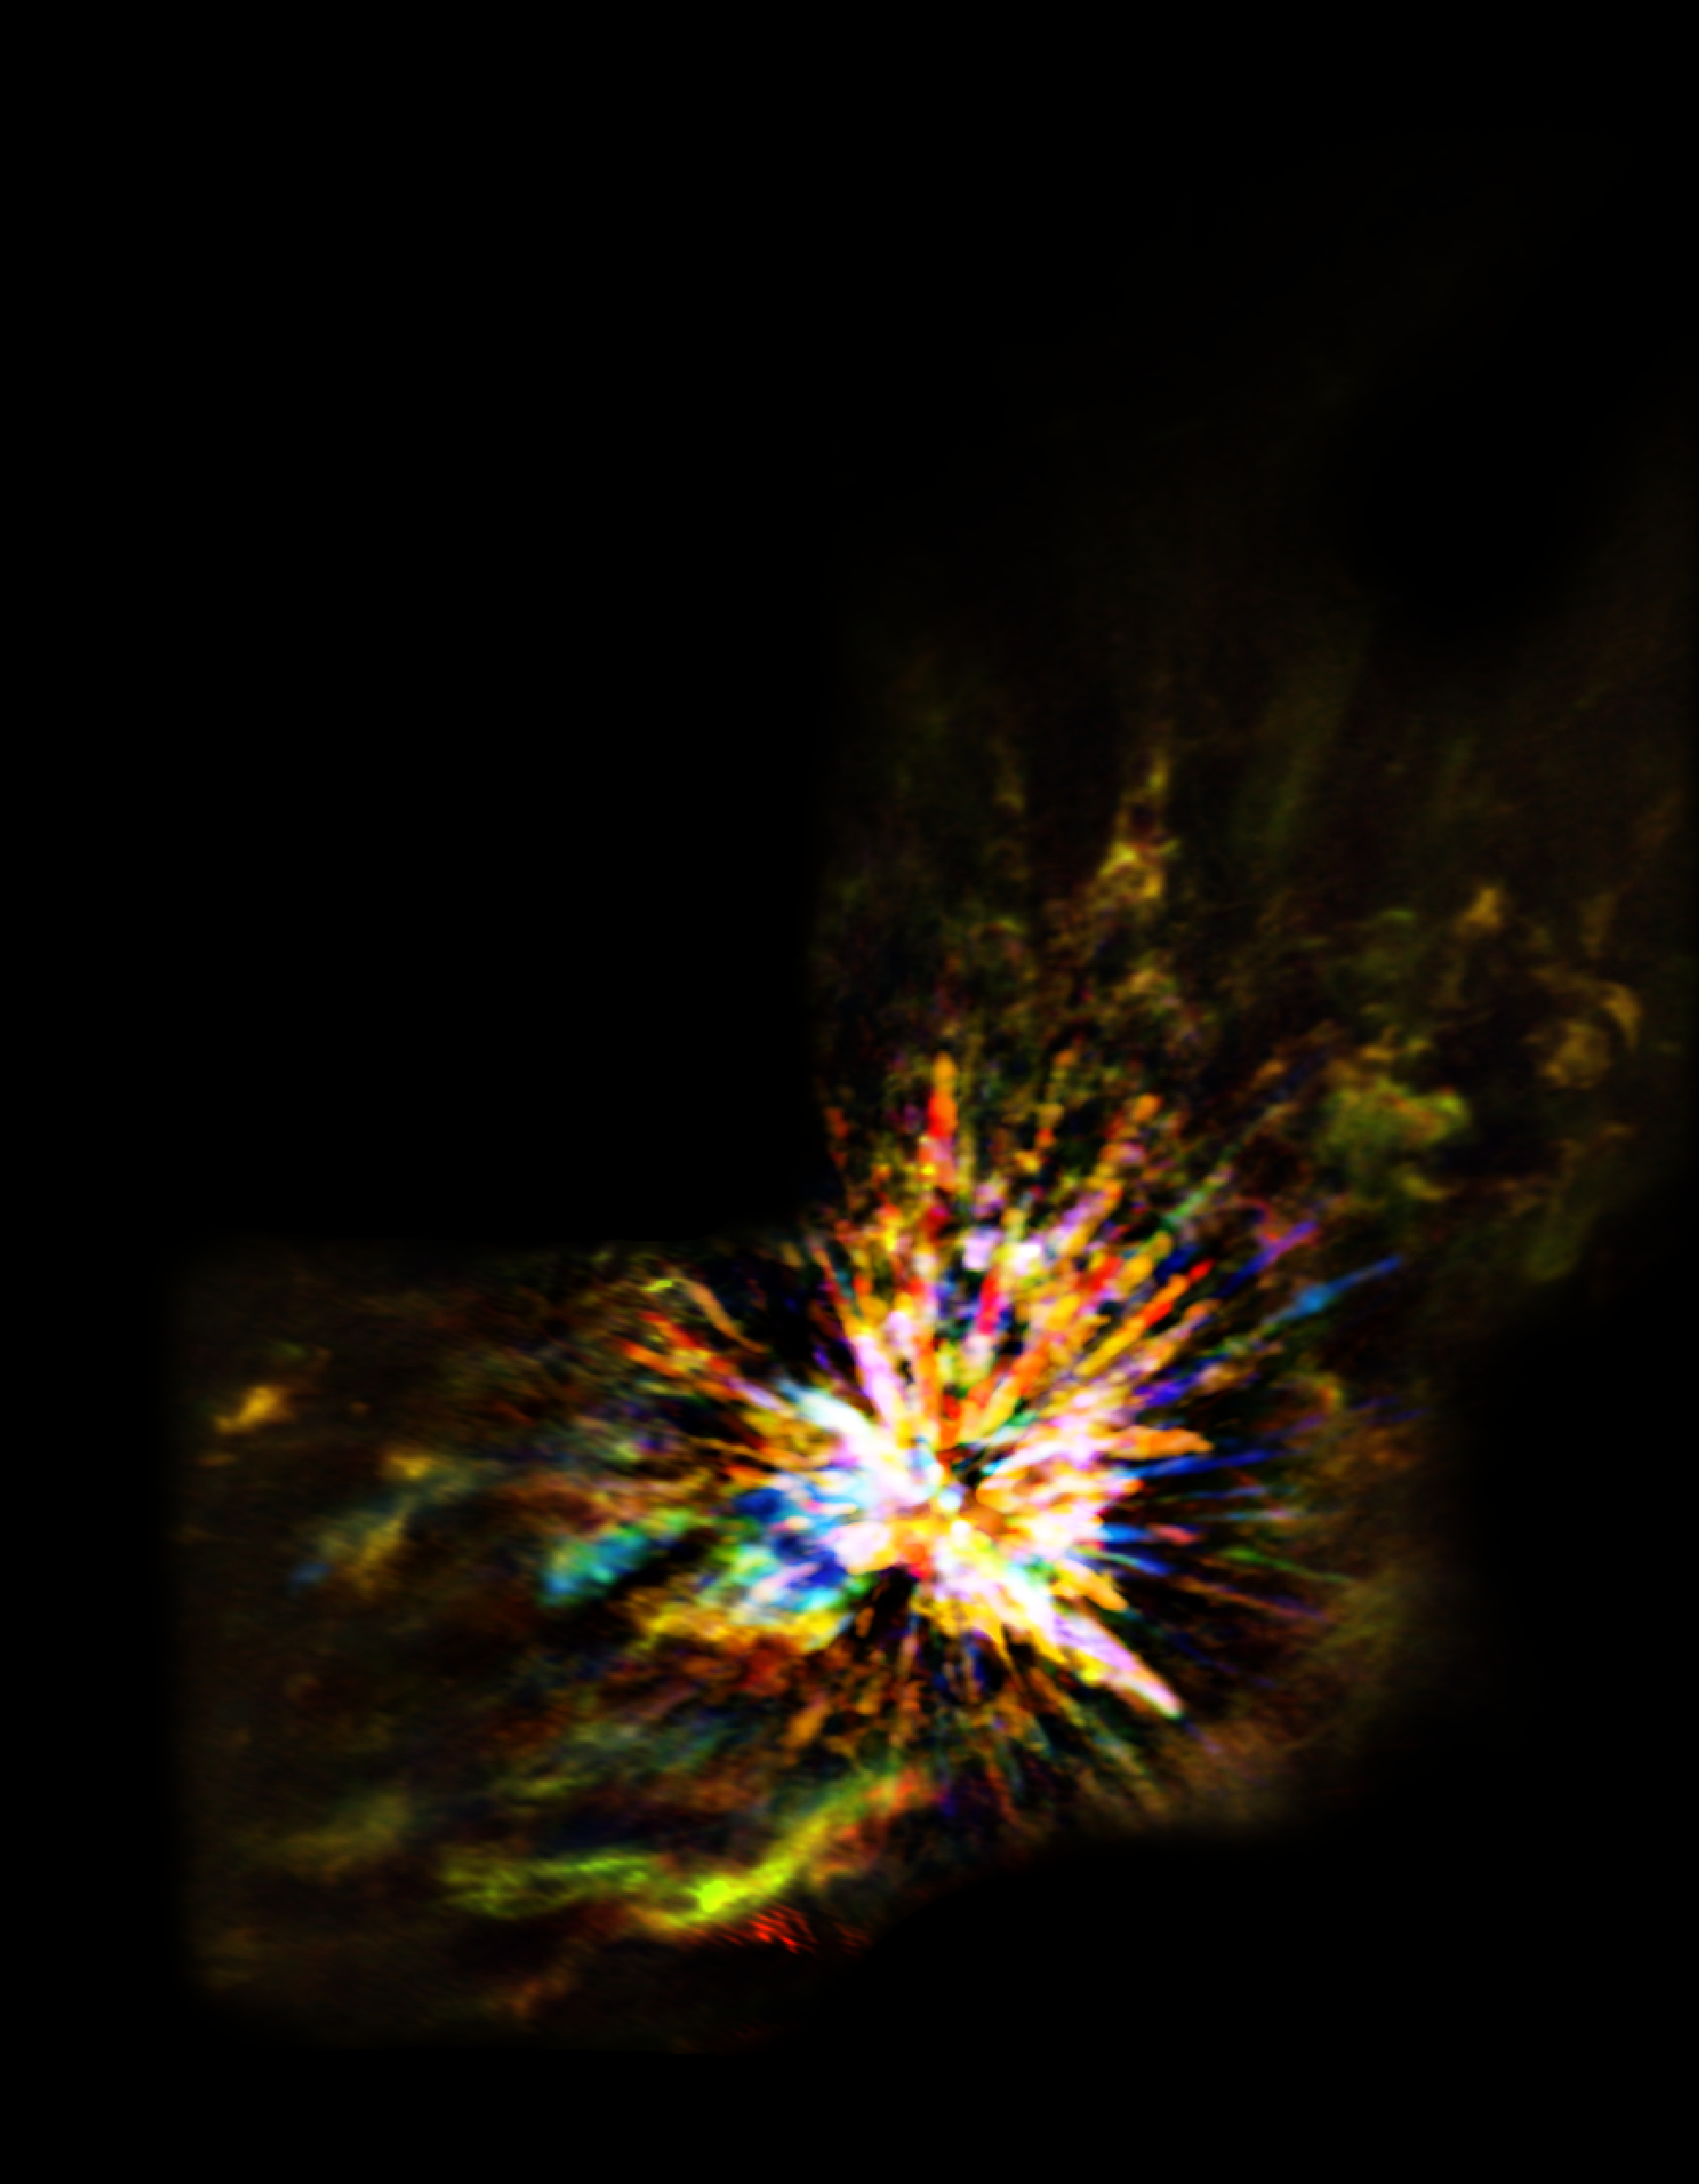

ALMA view of an explosive event in Orion

Stellar explosions are most often associated with supernovae, the spectacular deaths of stars. But new ALMA observations of the Orion Nebula complex provide insights into explosions at the other end of the stellar life cycle, star birth. Astronomers captured these dramatic images of the remains of a 500-year-old explosion as they explored the firework-like debris from the birth of a group of massive stars, demonstrating that star formation can be a violent and explosive process too. The colours in the ALMA data represent the relative Doppler shifting of the millimetre-wavelength light emitted by carbon monoxide gas. The blue colour in the ALMA data represents gas approaching at the highest speeds; the red colour is from gas moving toward us more slowly.

Credit: ALMA (ESO/NAOJ/NRAO), J. Bally